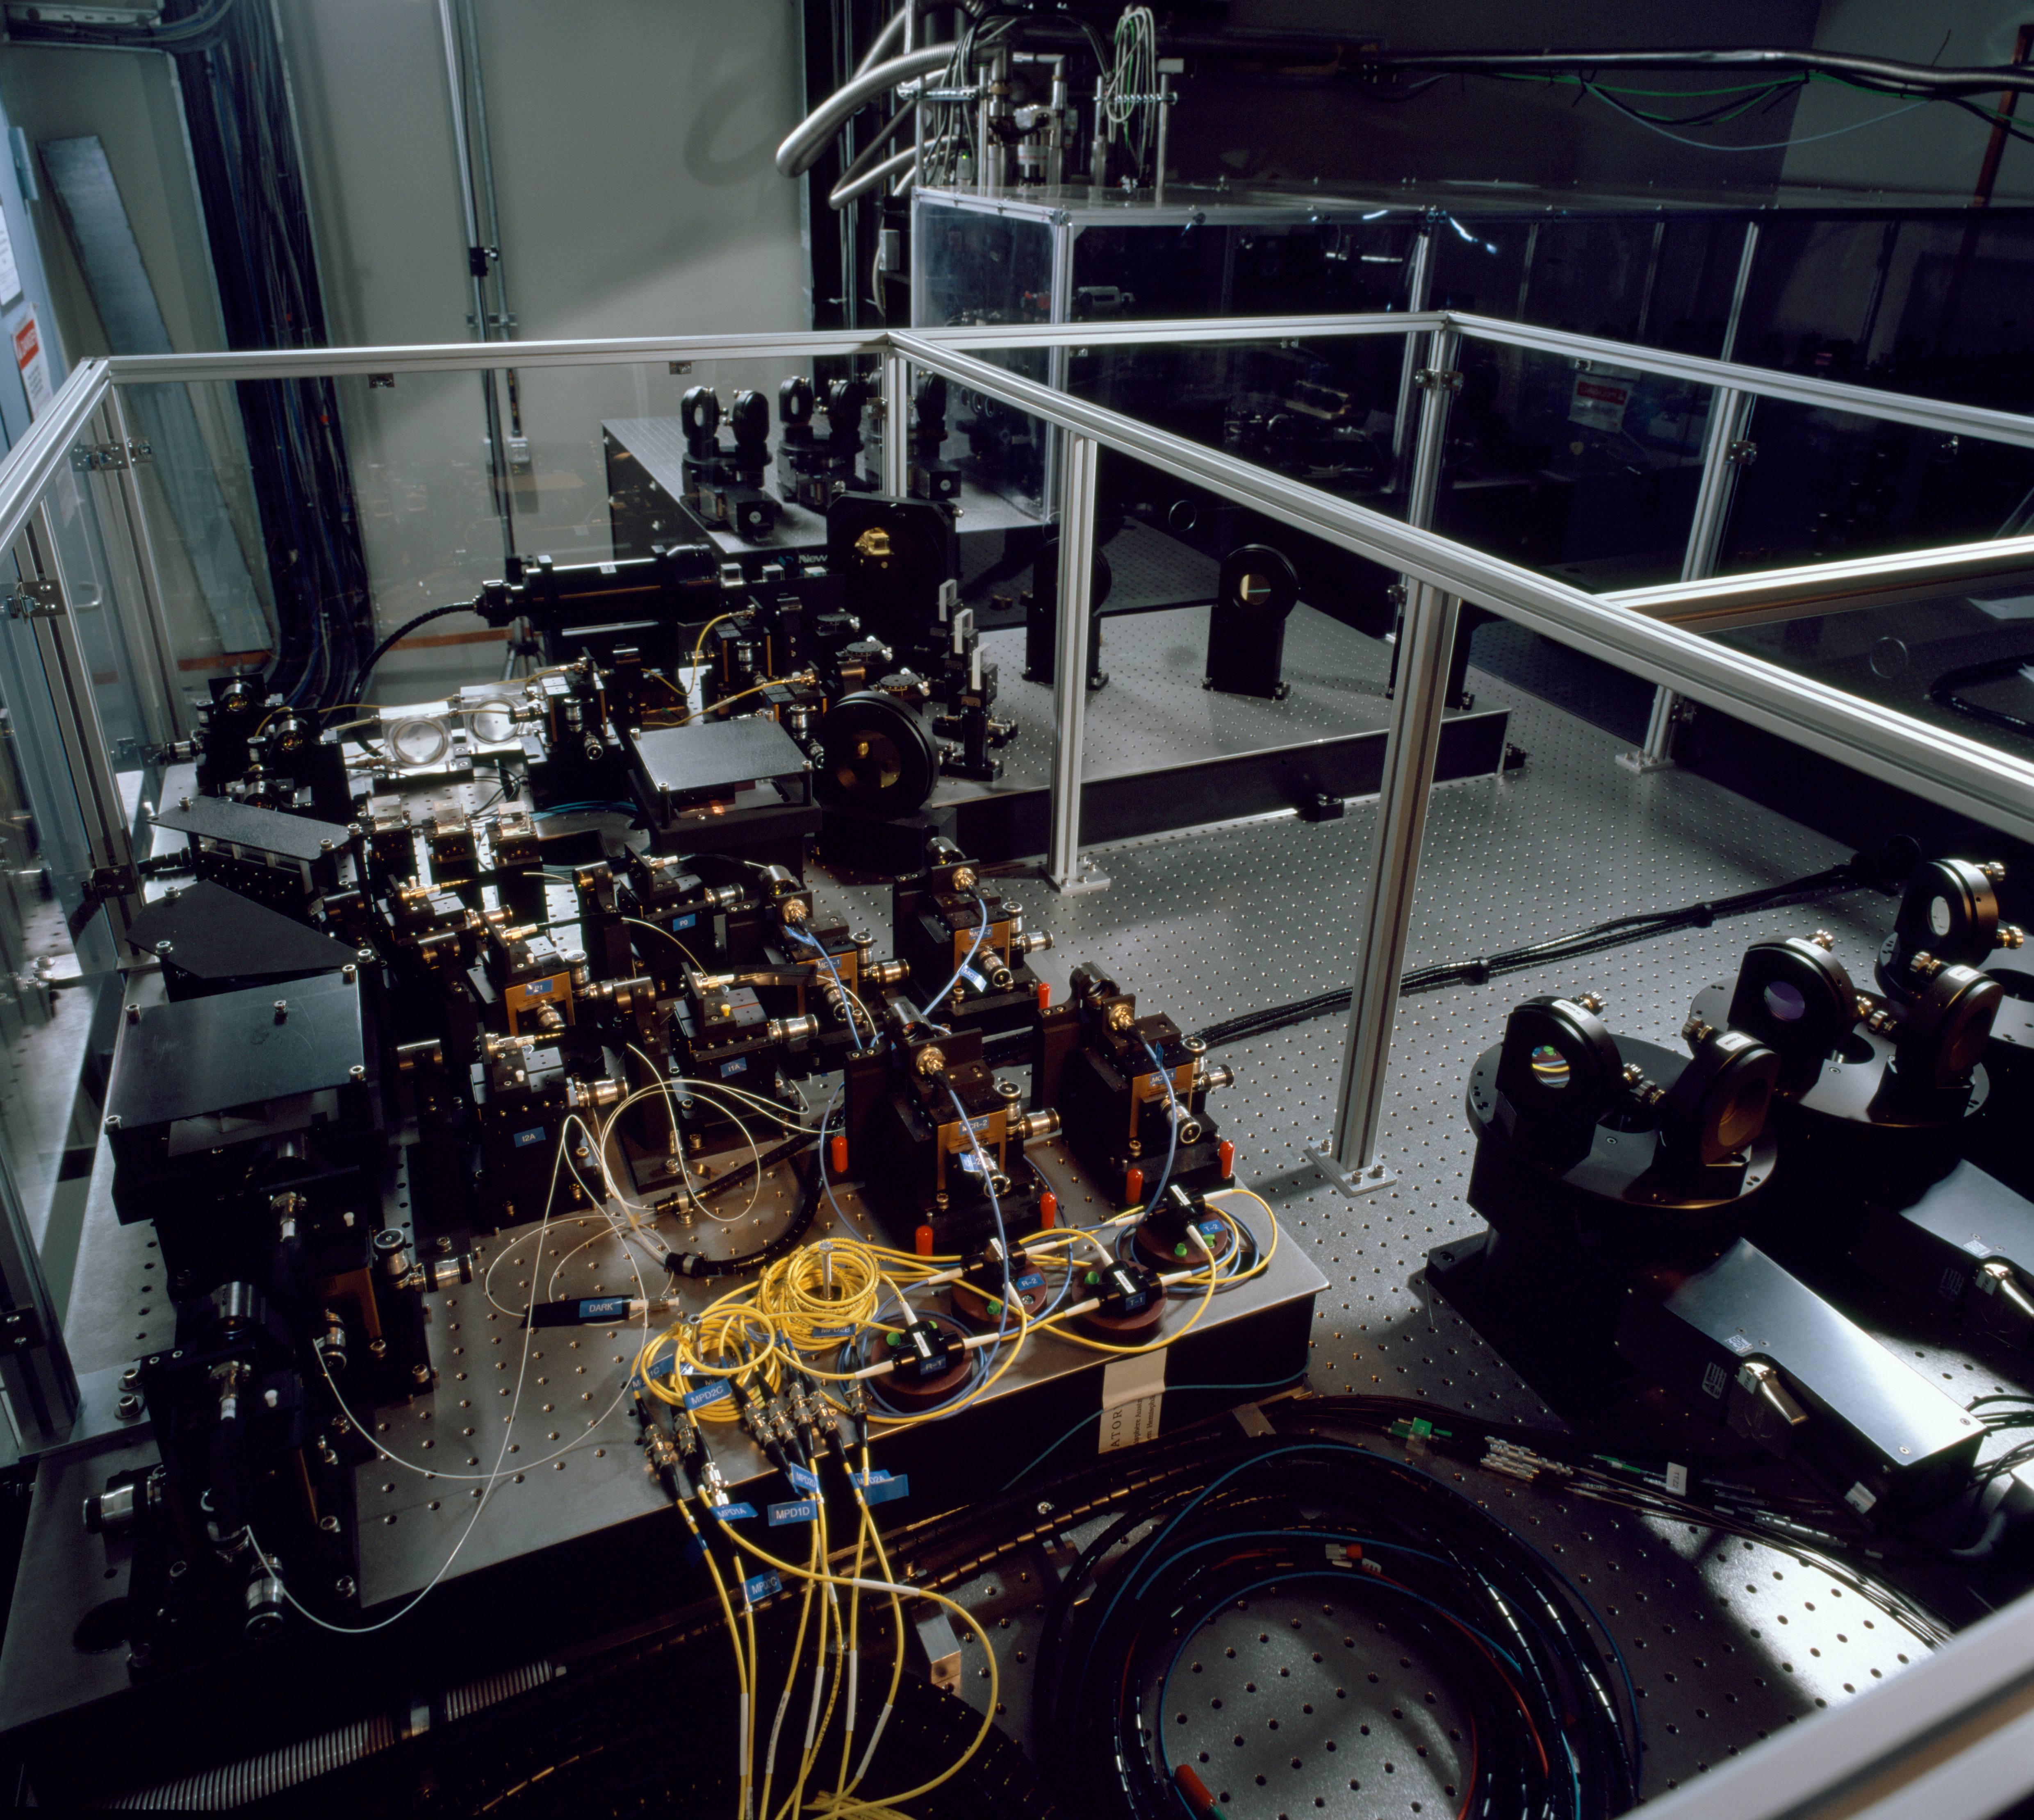

FINITO

The FINITO fringe tracking system is the last of many devices stabilizing the light comning from various telescopes before it can be combined in the interferometric instrument. FINITO monitors the interferometric fringes, and give minute corrections to the light so that the fringes are stable over time.

Credit: ESO